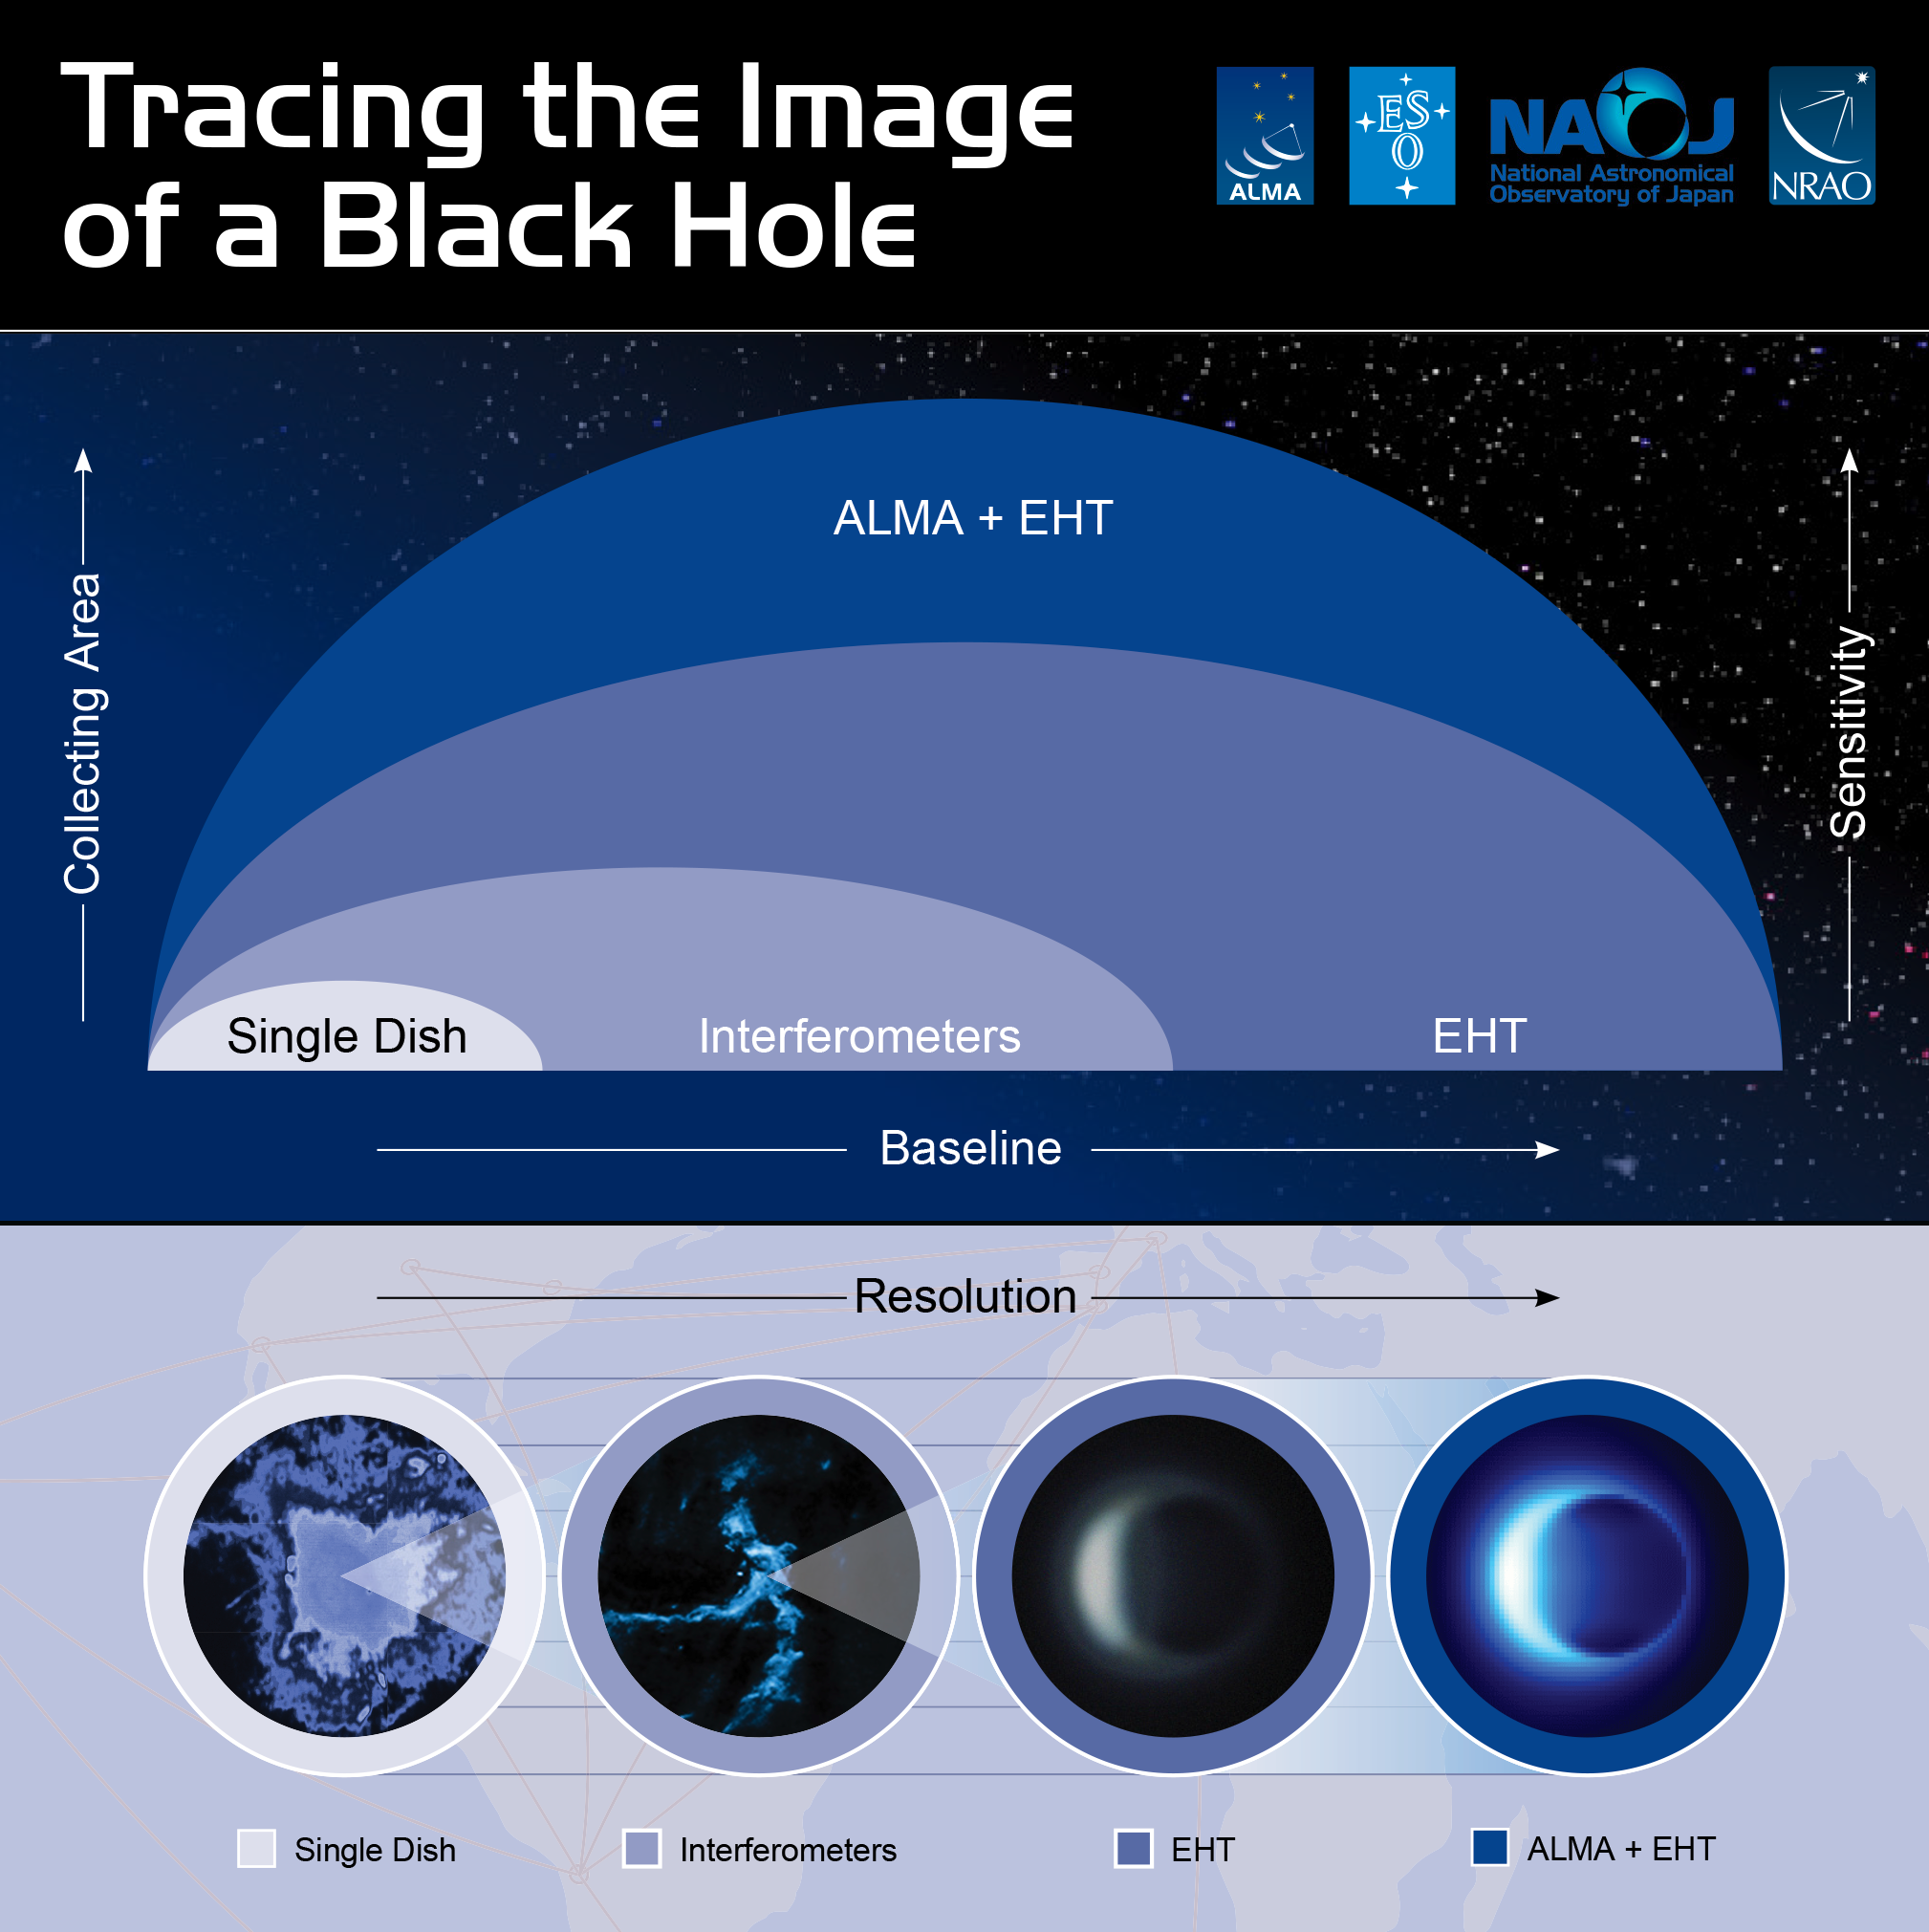

ALMA contribution to EHT observations

This infographic illustrates how ALMA contributes to the EHT observations. With its shorter baseline, ALMA is sensitive to larger scales than the EHT and so ALMA can fill in the lower-resolution, larger-scale structures that the EHT misses.

Credit: NRAO